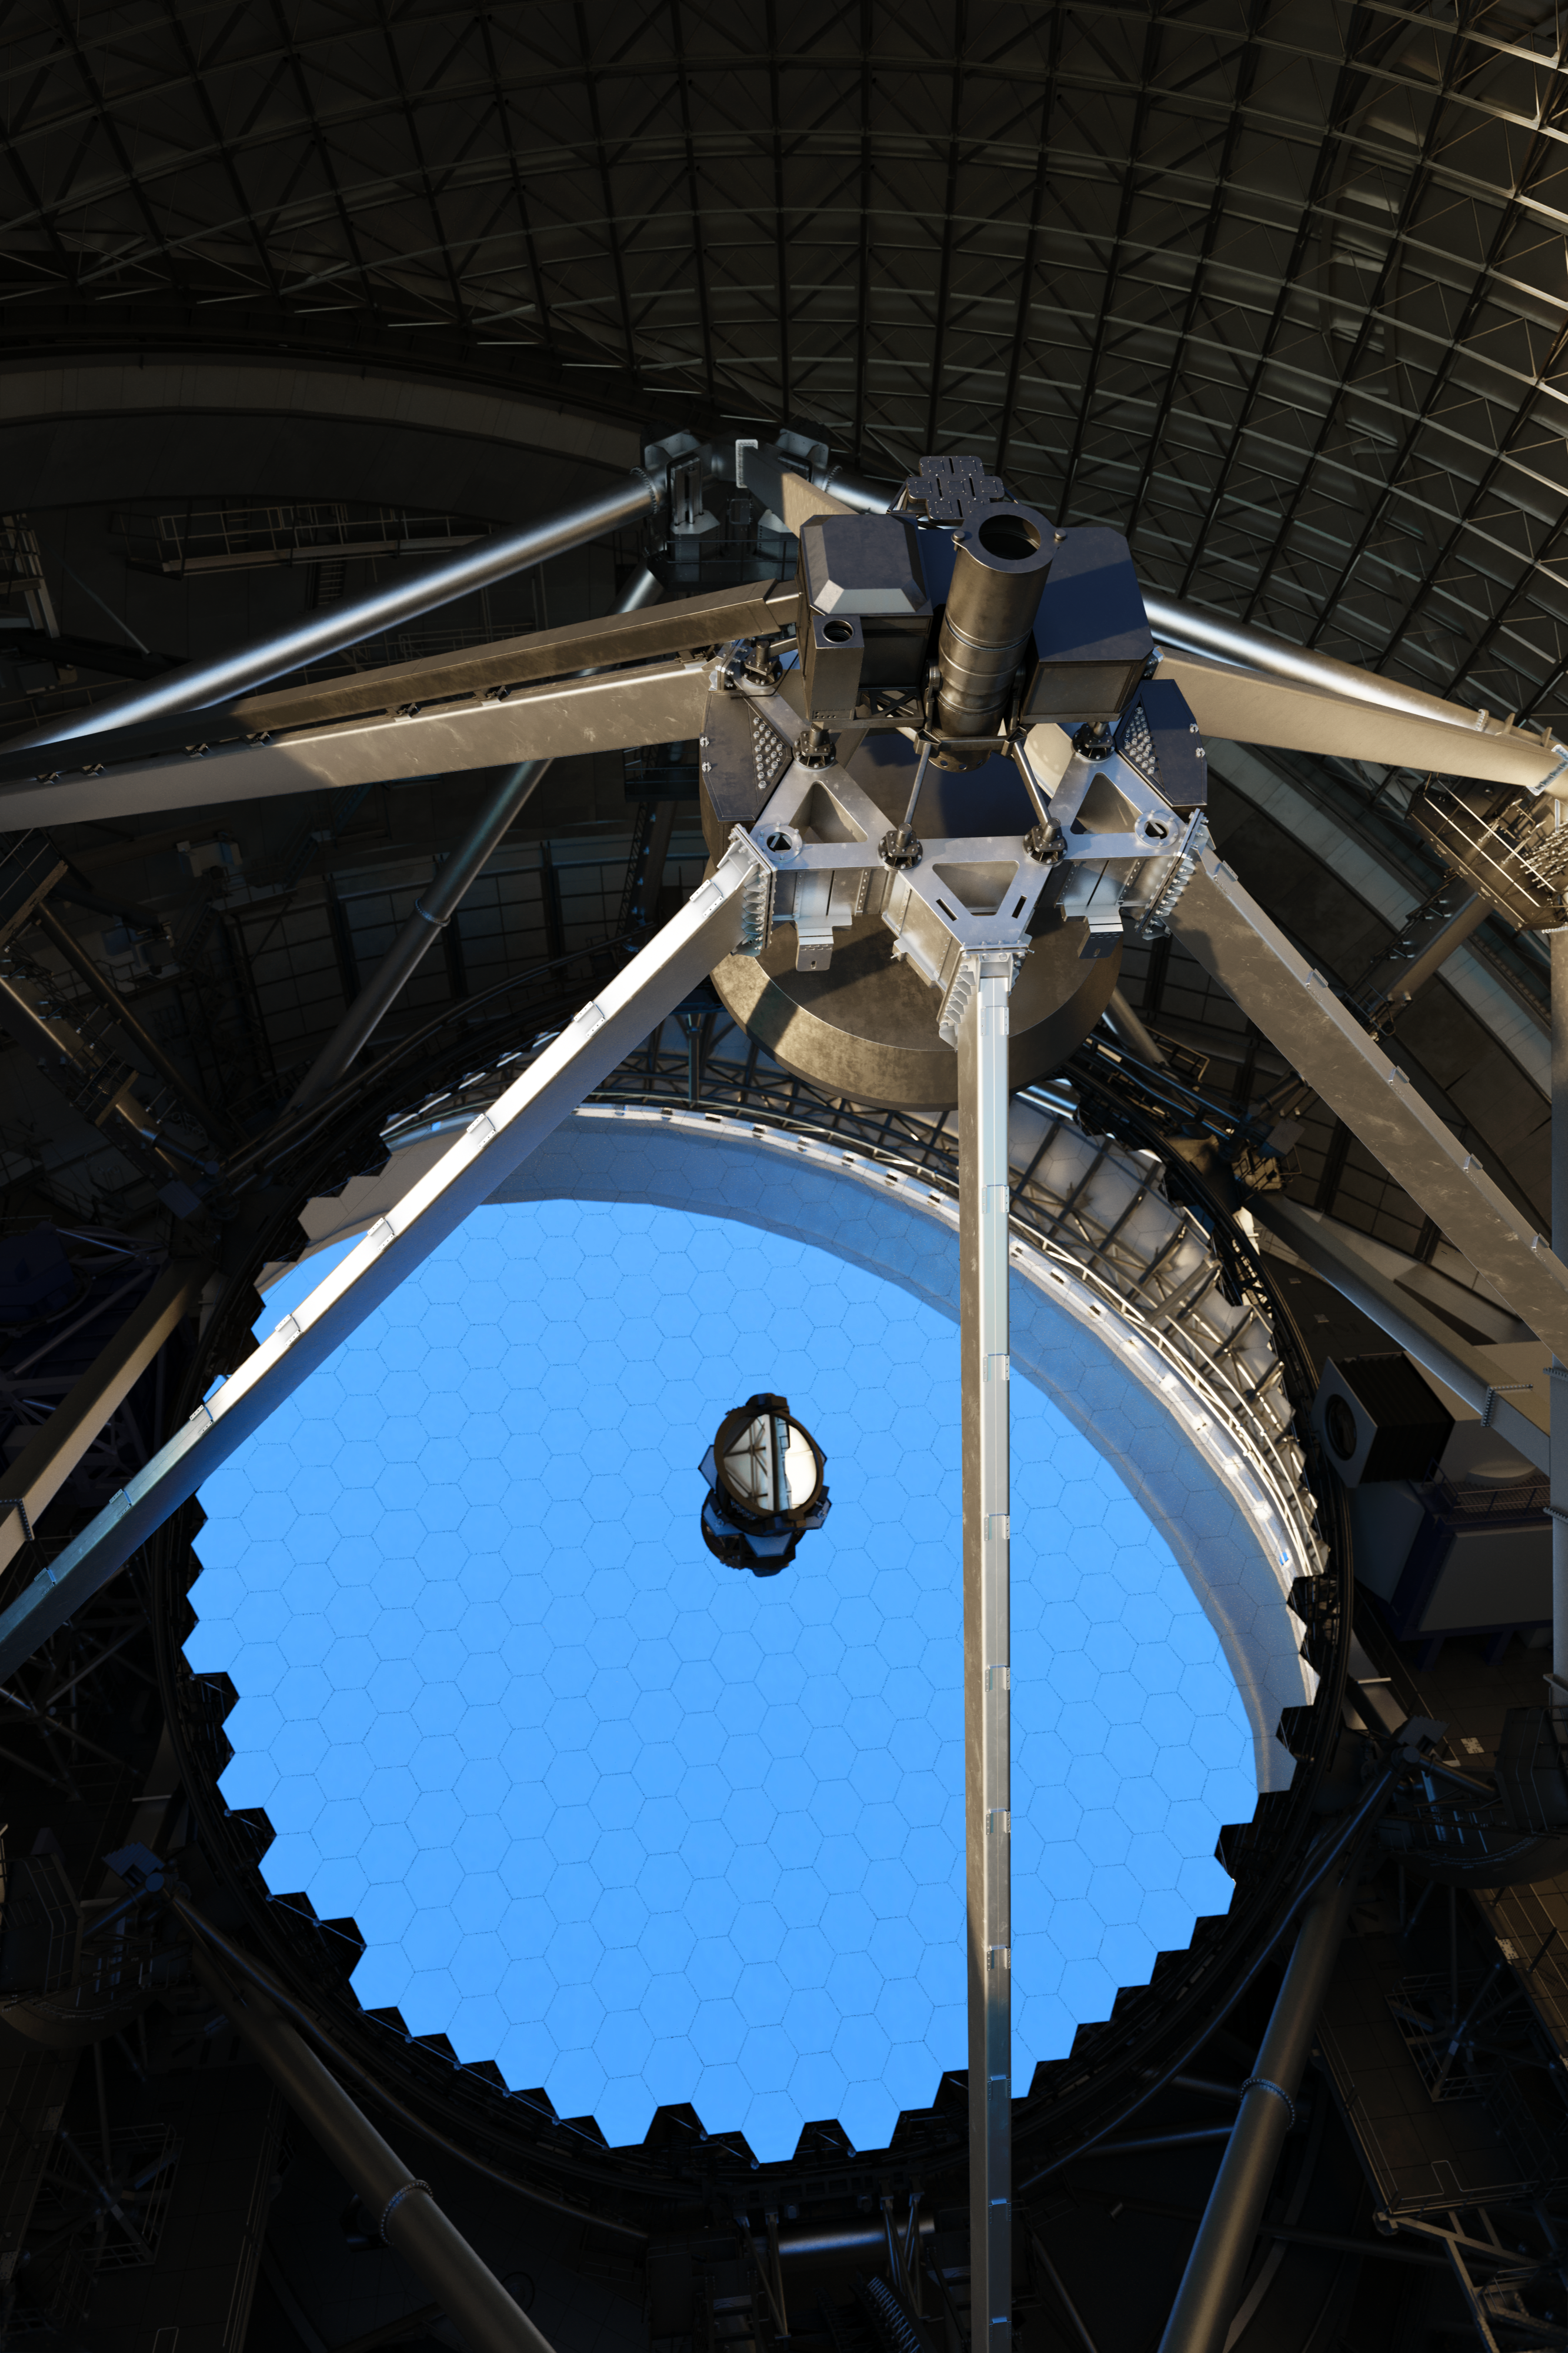

Thirty Meter Telescope Mirror

Artist impression of the Thirty Meter Telescope's primary mirror.

Credit: TMT International Observatory